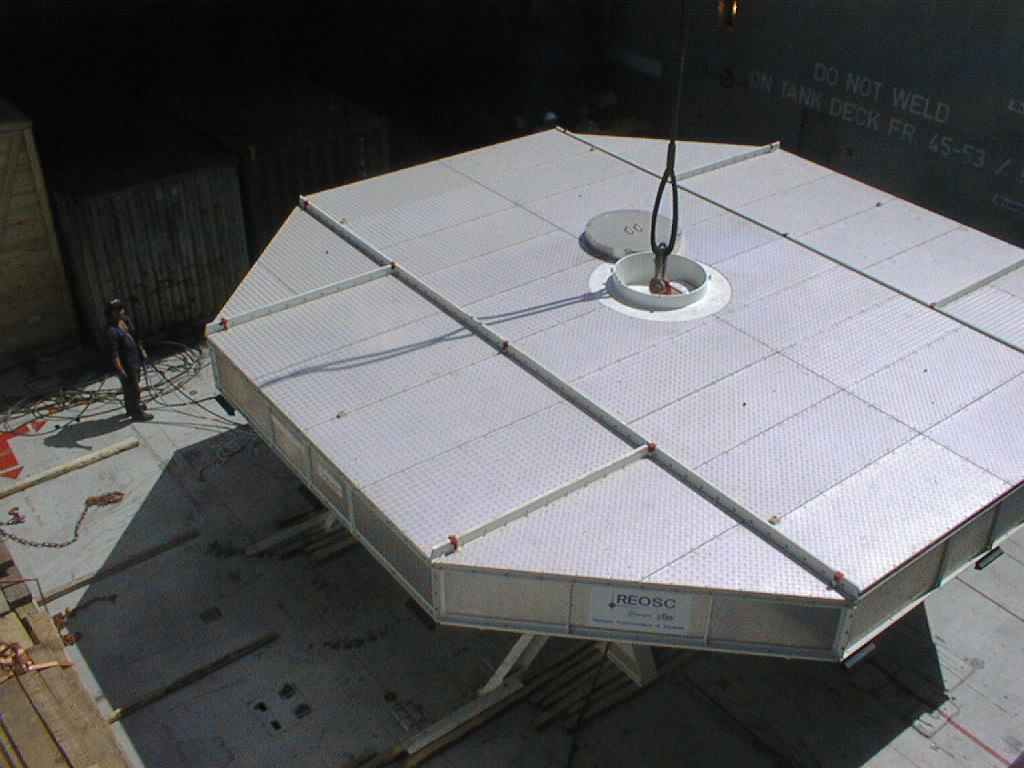

Southern light shines on the 8.2-m VLT mirror

As the ship's central hold is opened, the box with the third VLT 8.2-m mirror is illuminated by the southern sun for the first time.

Credit: ESO